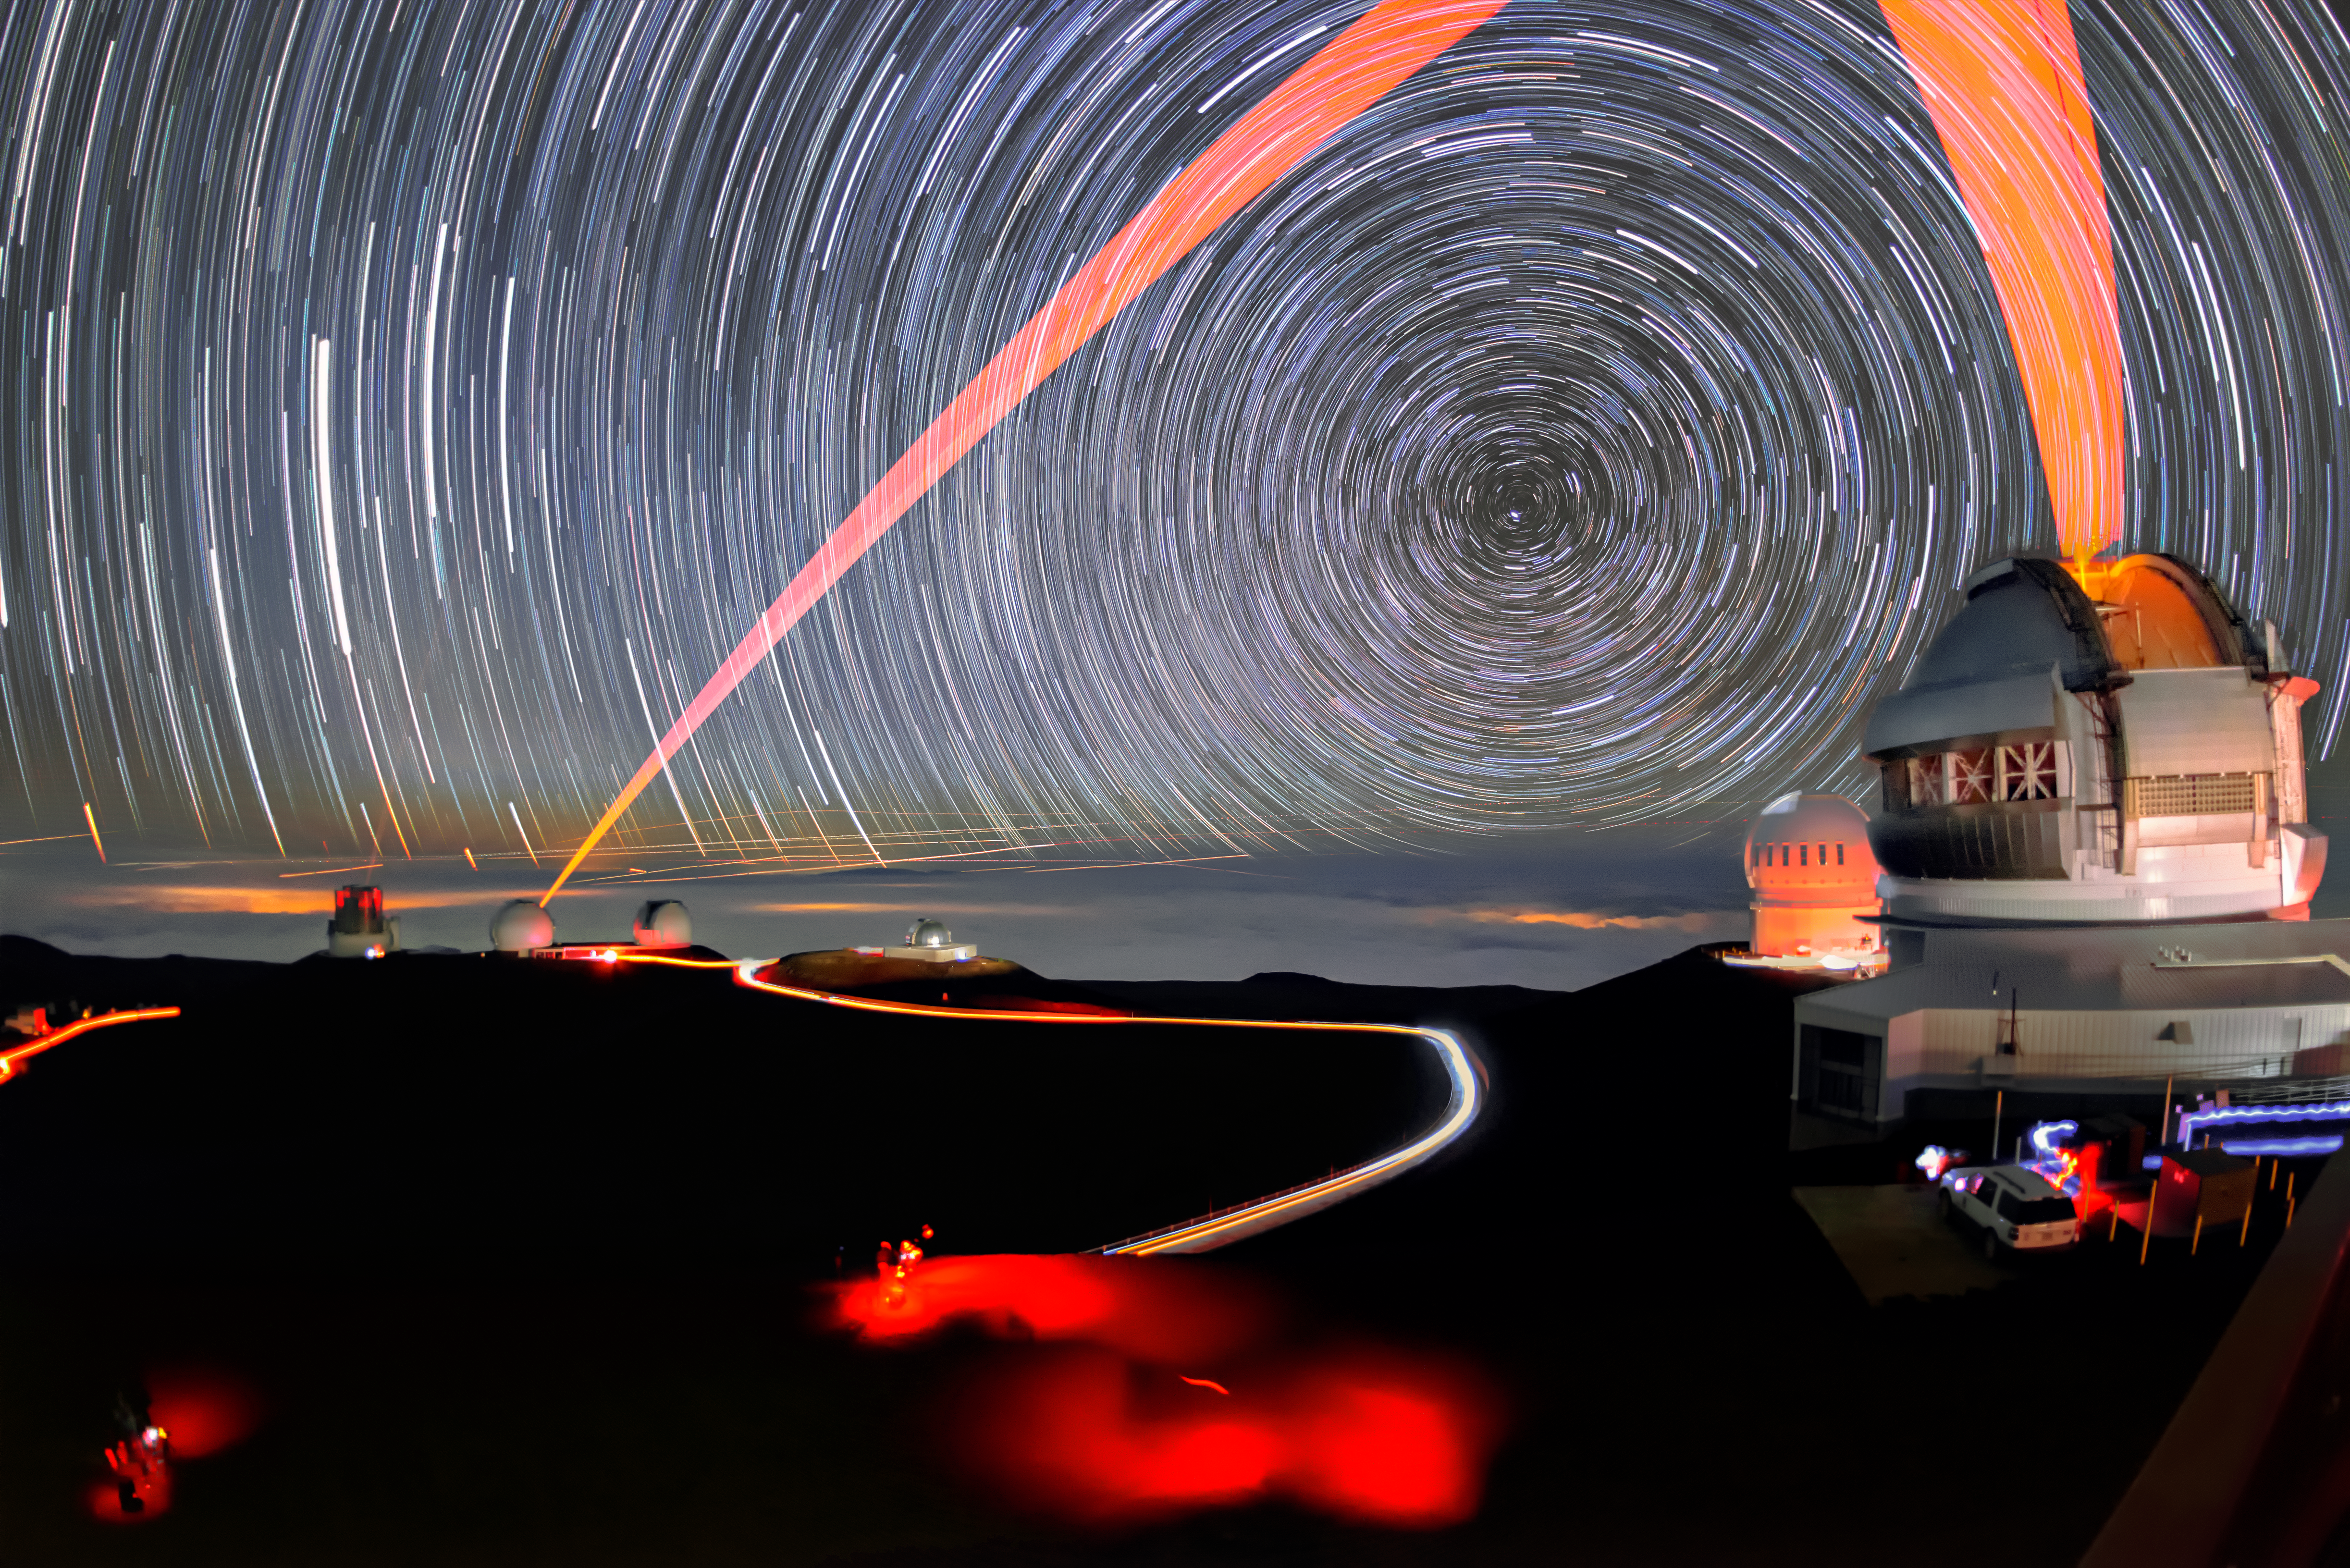

Like Painting with Light

Gemini North, one half of the international Gemini Observatory, a Program of NSF NOIRLab, uses a laser beam traveling through Earth’s atmosphere to adjust its adaptive optics. Like many large research telescopes today, Gemini North uses adaptive optics — bending its mirrors to compensate for atmospheric turbulence or “seeing”, which can blur the images of distant objects like stars and galaxies. The laser beam, seen here as a pink-orange stripe on the sky, travels into the upper atmosphere where it creates a bright spot of light that provides a reference point for the telescope to follow, and correct for, the atmospheric turbulence. This long-exposure photograph shows the laser tracking its target near the zenith, appearing to paint the sky with light. The stars appear as trails as they revolve around the north celestial pole during the long exposure.

Credit: International Gemini Observatory/NOIRLab/NSF/AURA/J. Chu